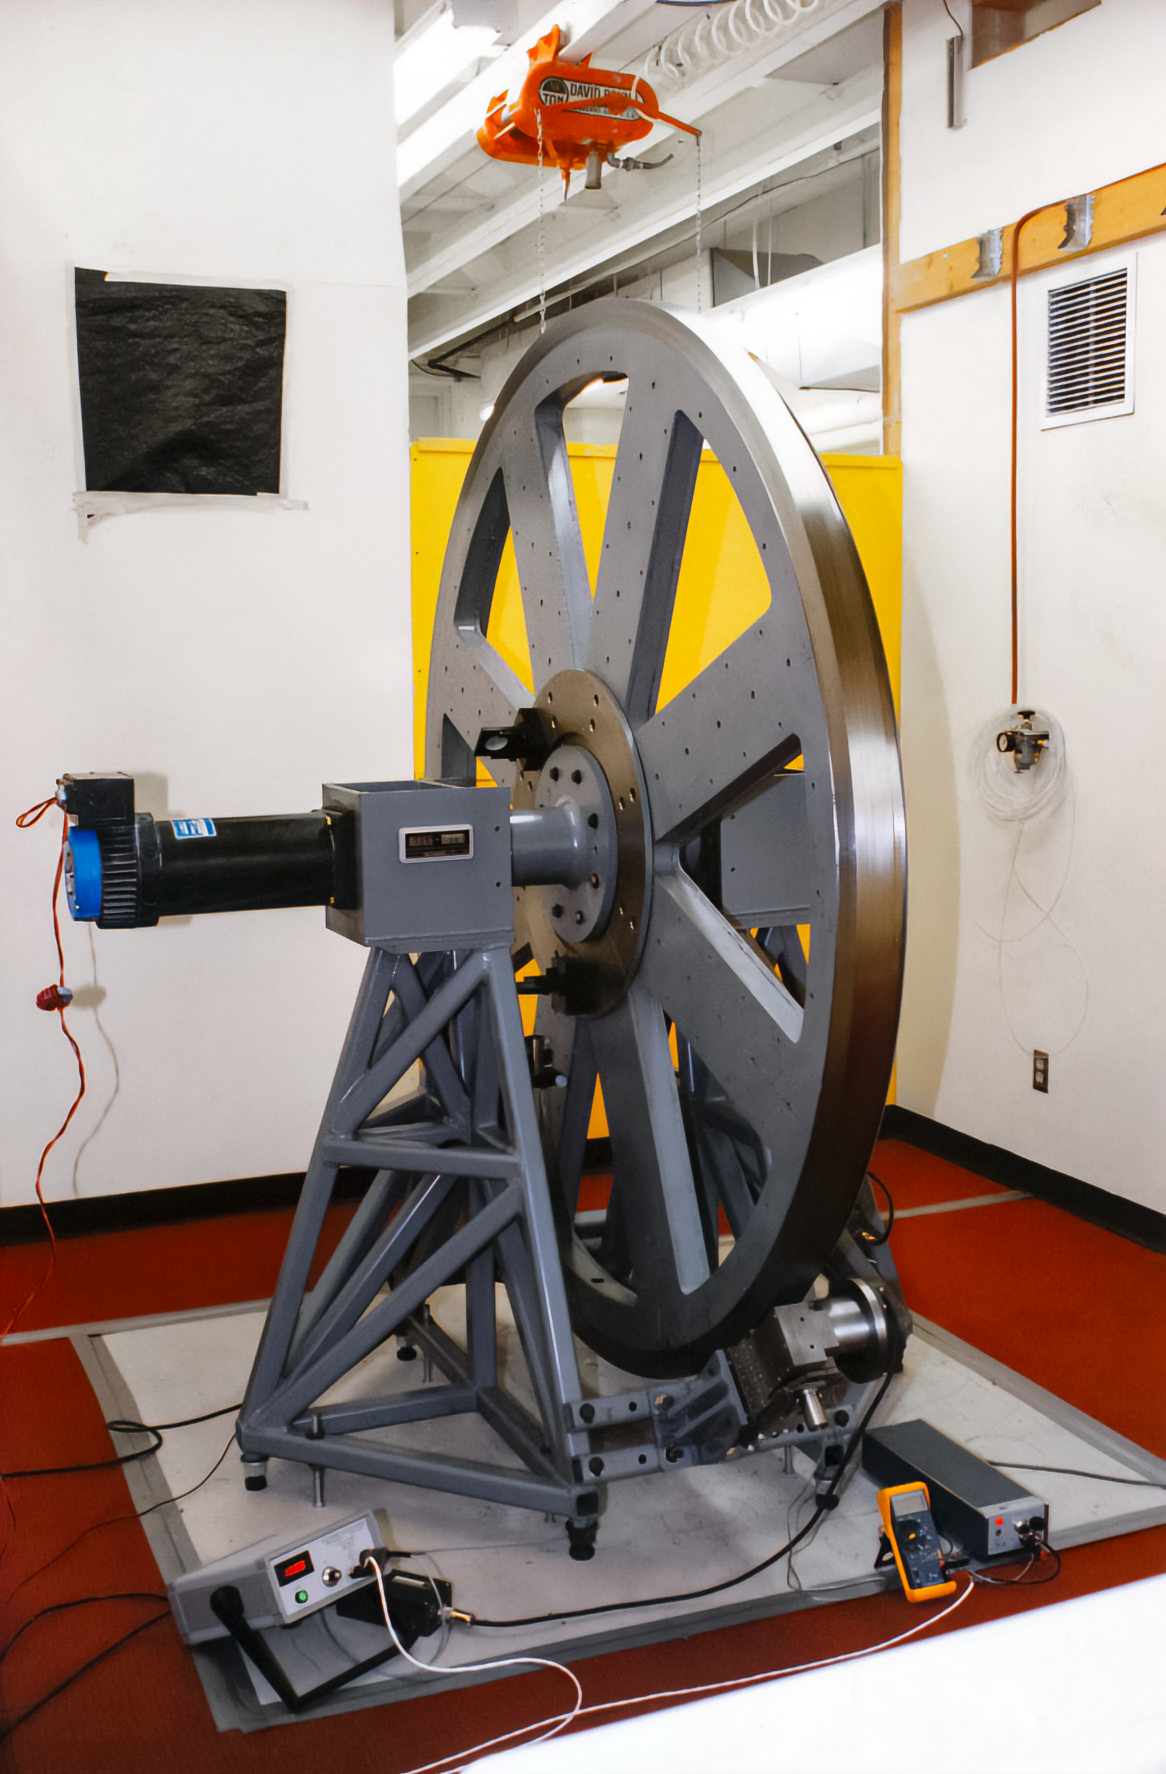

Friction-driven Encoder Test

A friction-driven encoder test for the International Gemini Observatory.

Credit: International Gemini Observatory/NOIRLab/NSF/AURA